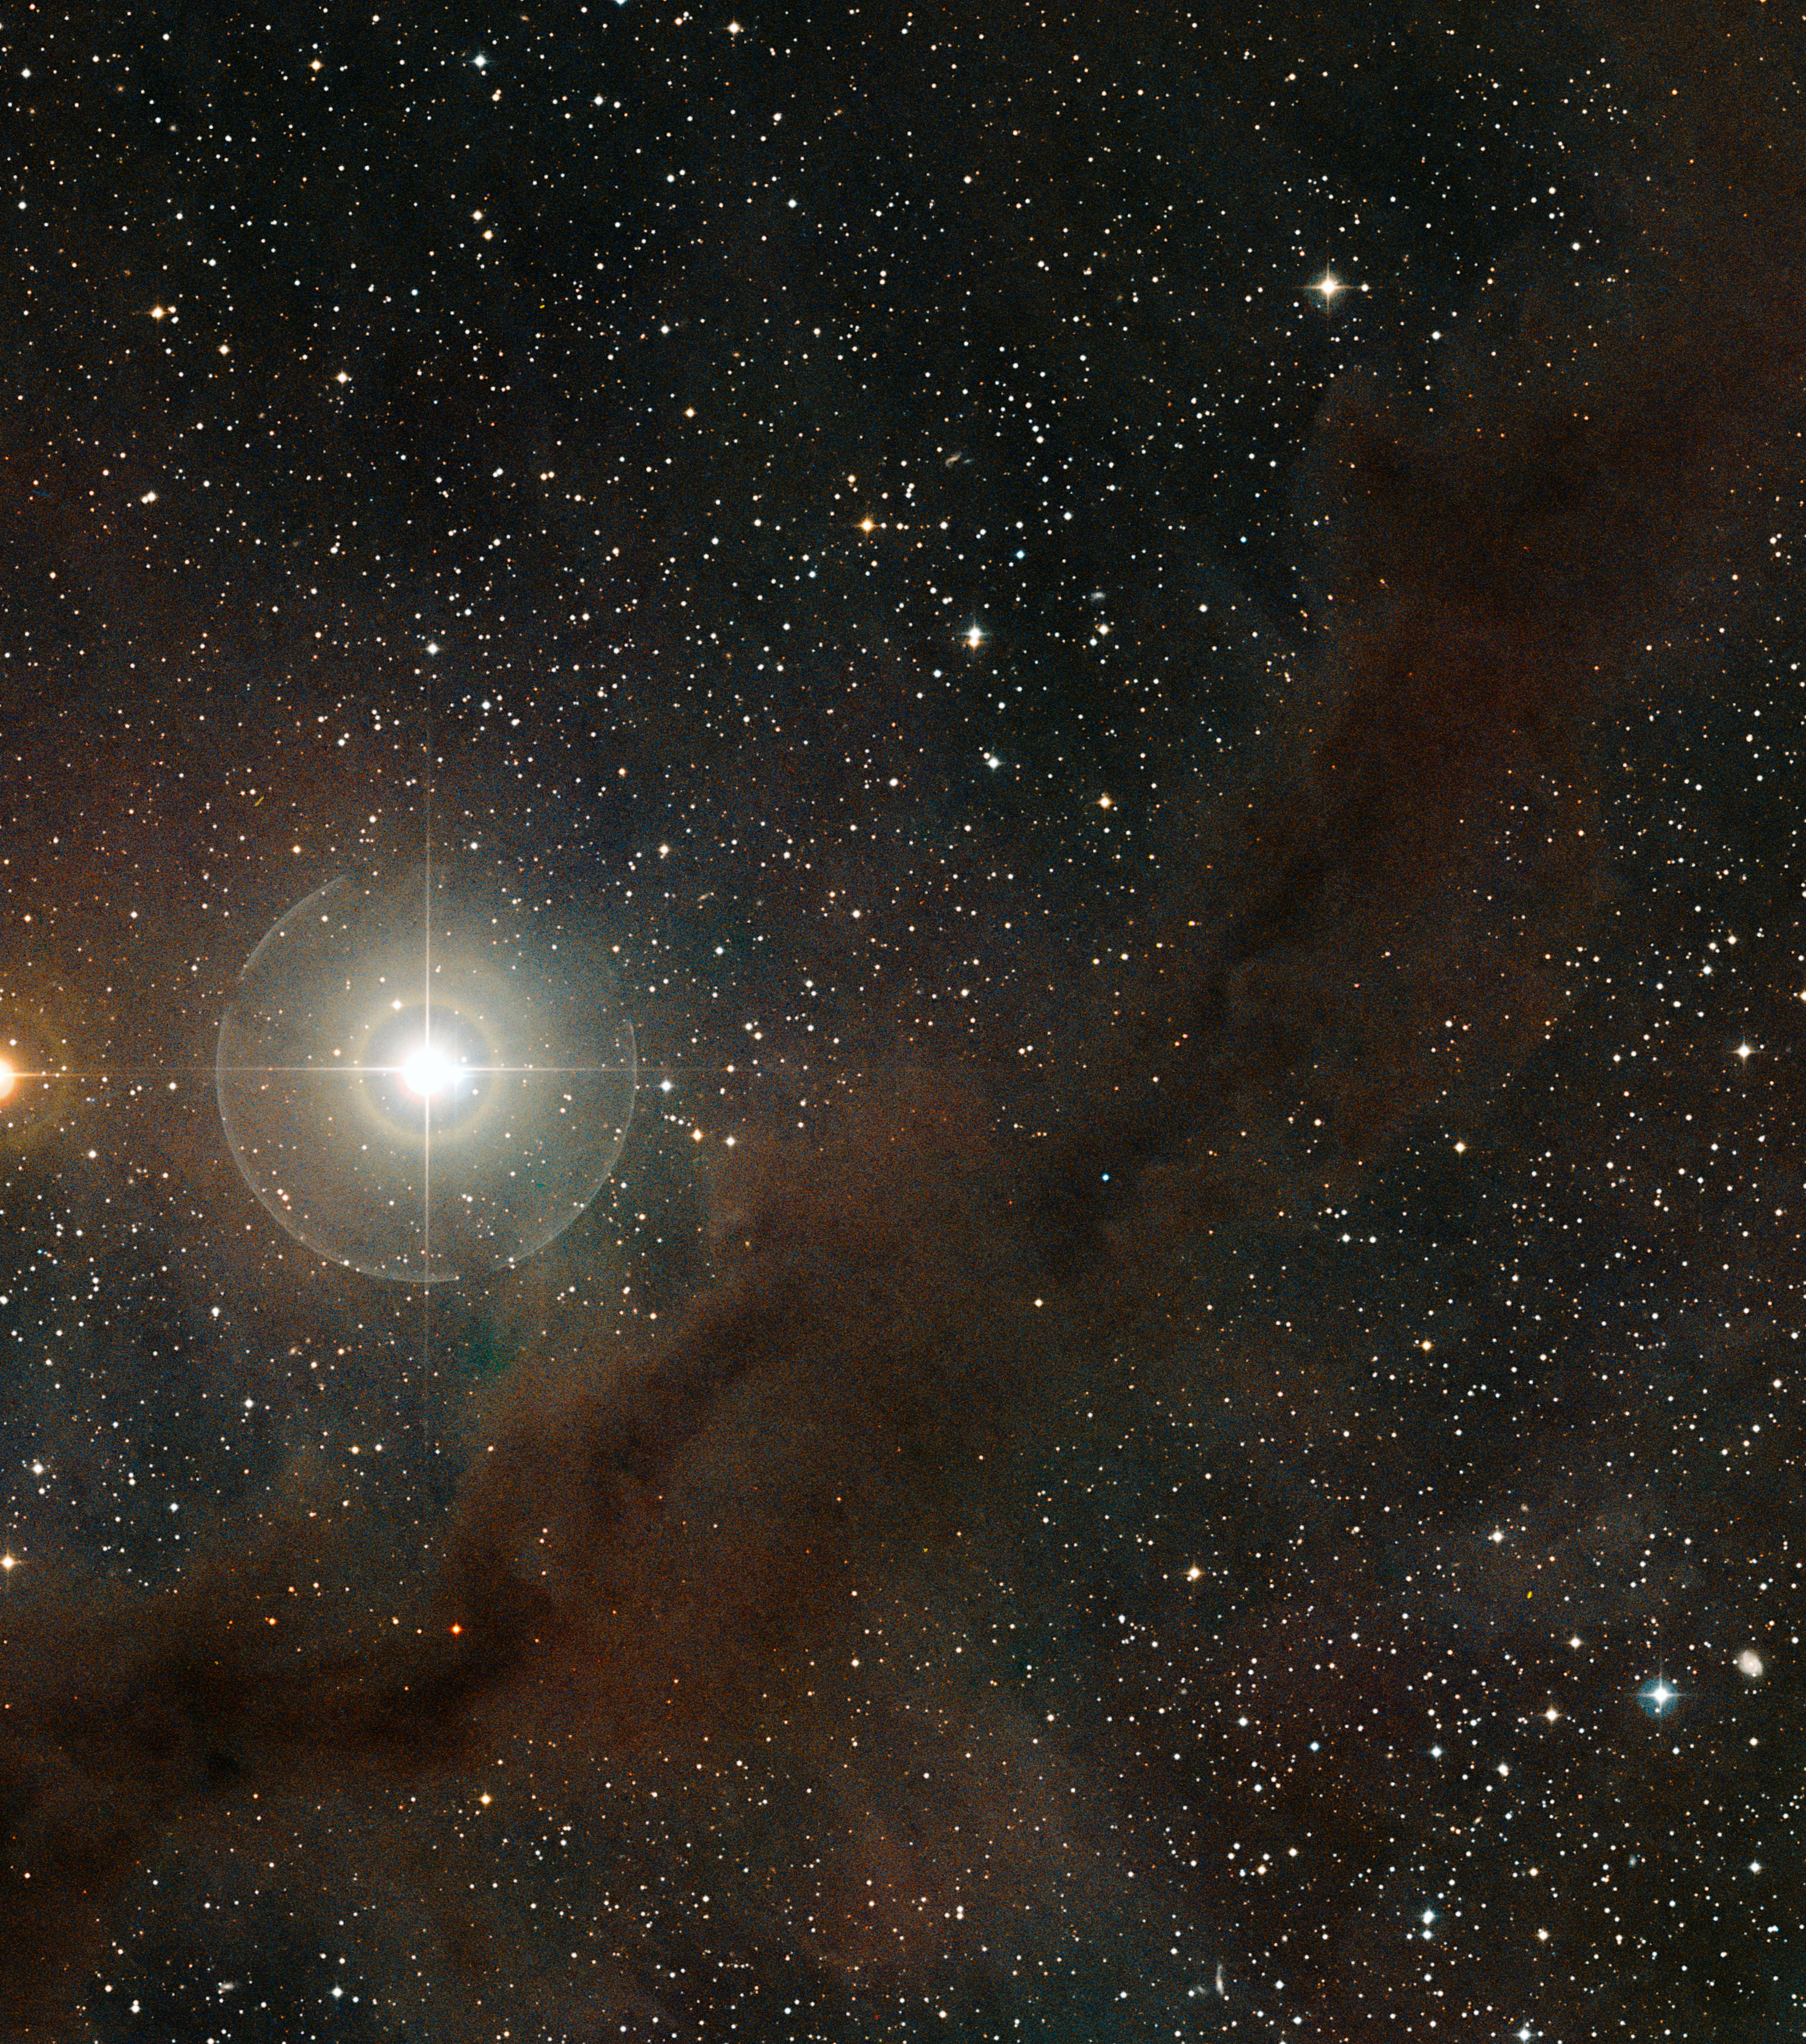

Taurus molecular cloud

This image is part of the image comparison of the Taurus Molecular Cloud.

Credit: ESO